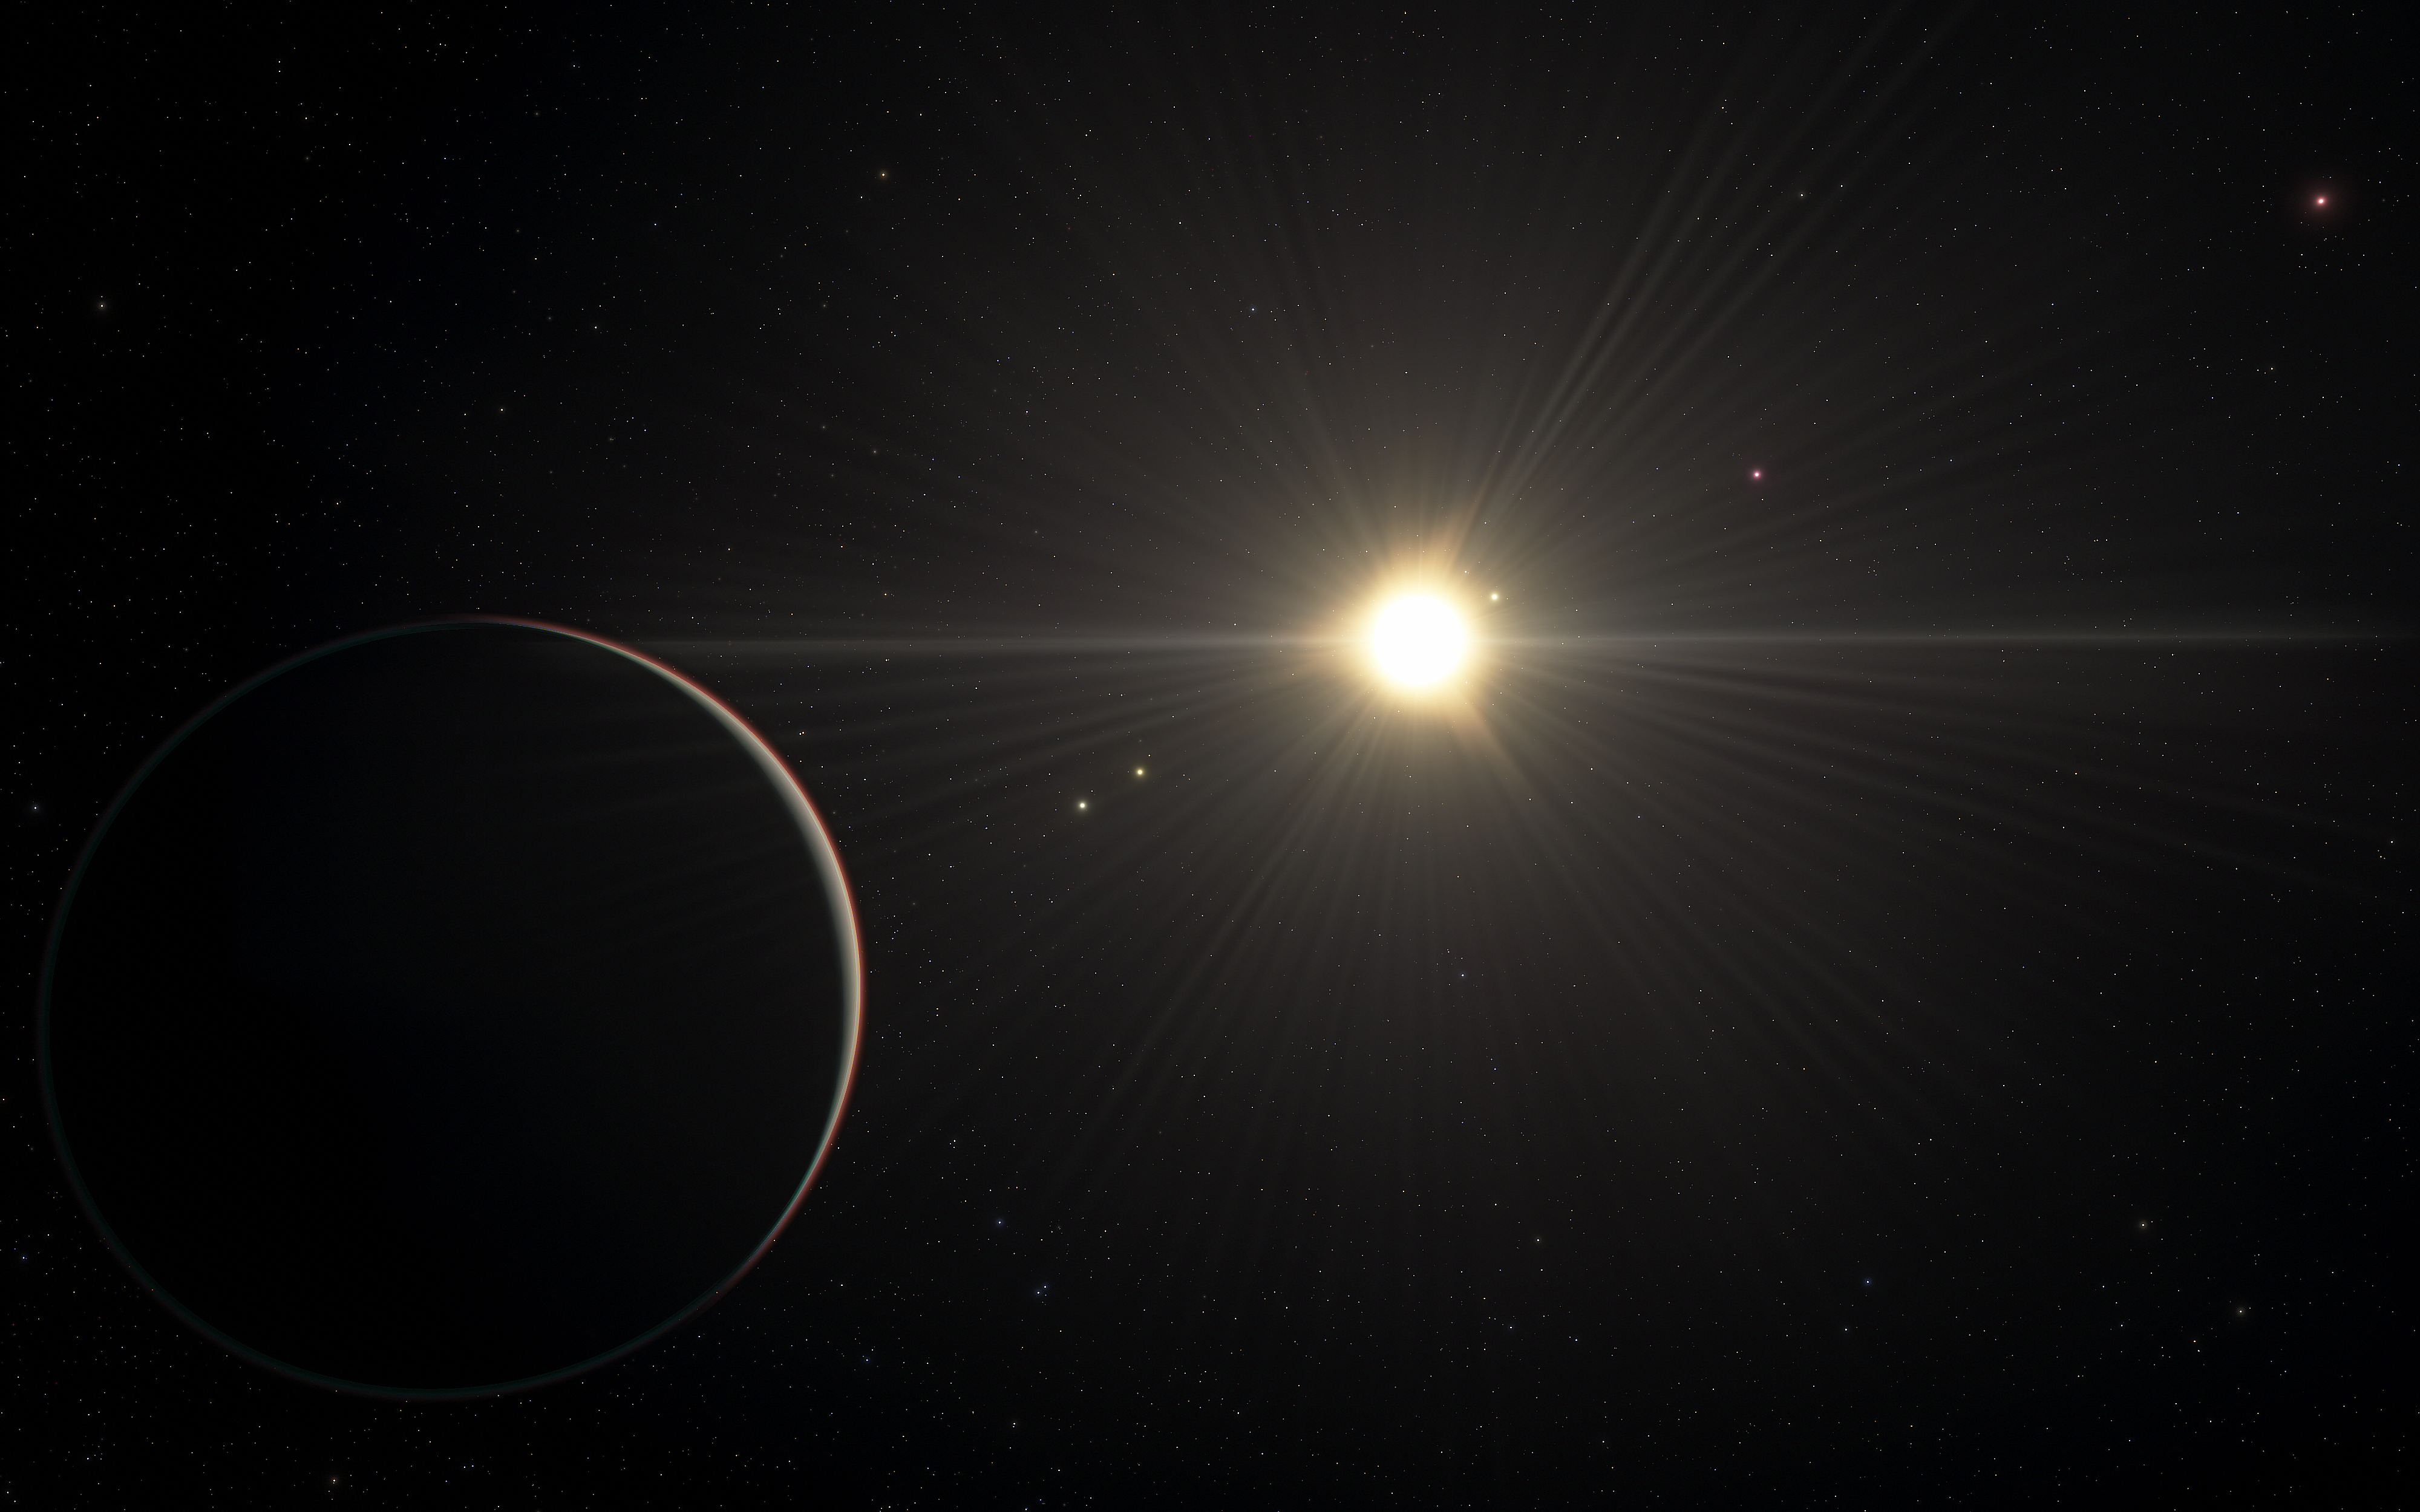

An artist’s view of the TOI-178 planetary system

This artist’s impression shows the view from the planet in the TOI-178 system found orbiting furthest from the star. New research by Adrien Leleu and his colleagues with several telescopes, including ESO’s Very Large Telescope, has revealed that the system boasts six exoplanets and that all but the one closest to the star are locked in a rare rhythm as they move in their orbits.

But while the orbital motion in this system is in harmony, the physical properties of the planets are more disorderly, with significant variations in density from planet to planet. This contrast challenges astronomers’ understanding of how planets form and evolve.

This artist’s impression is based on the known physical parameters for the planets and the star seen, and uses a vast database of objects in the Universe.

Credit: ESO/L. Calçada/spaceengine.org